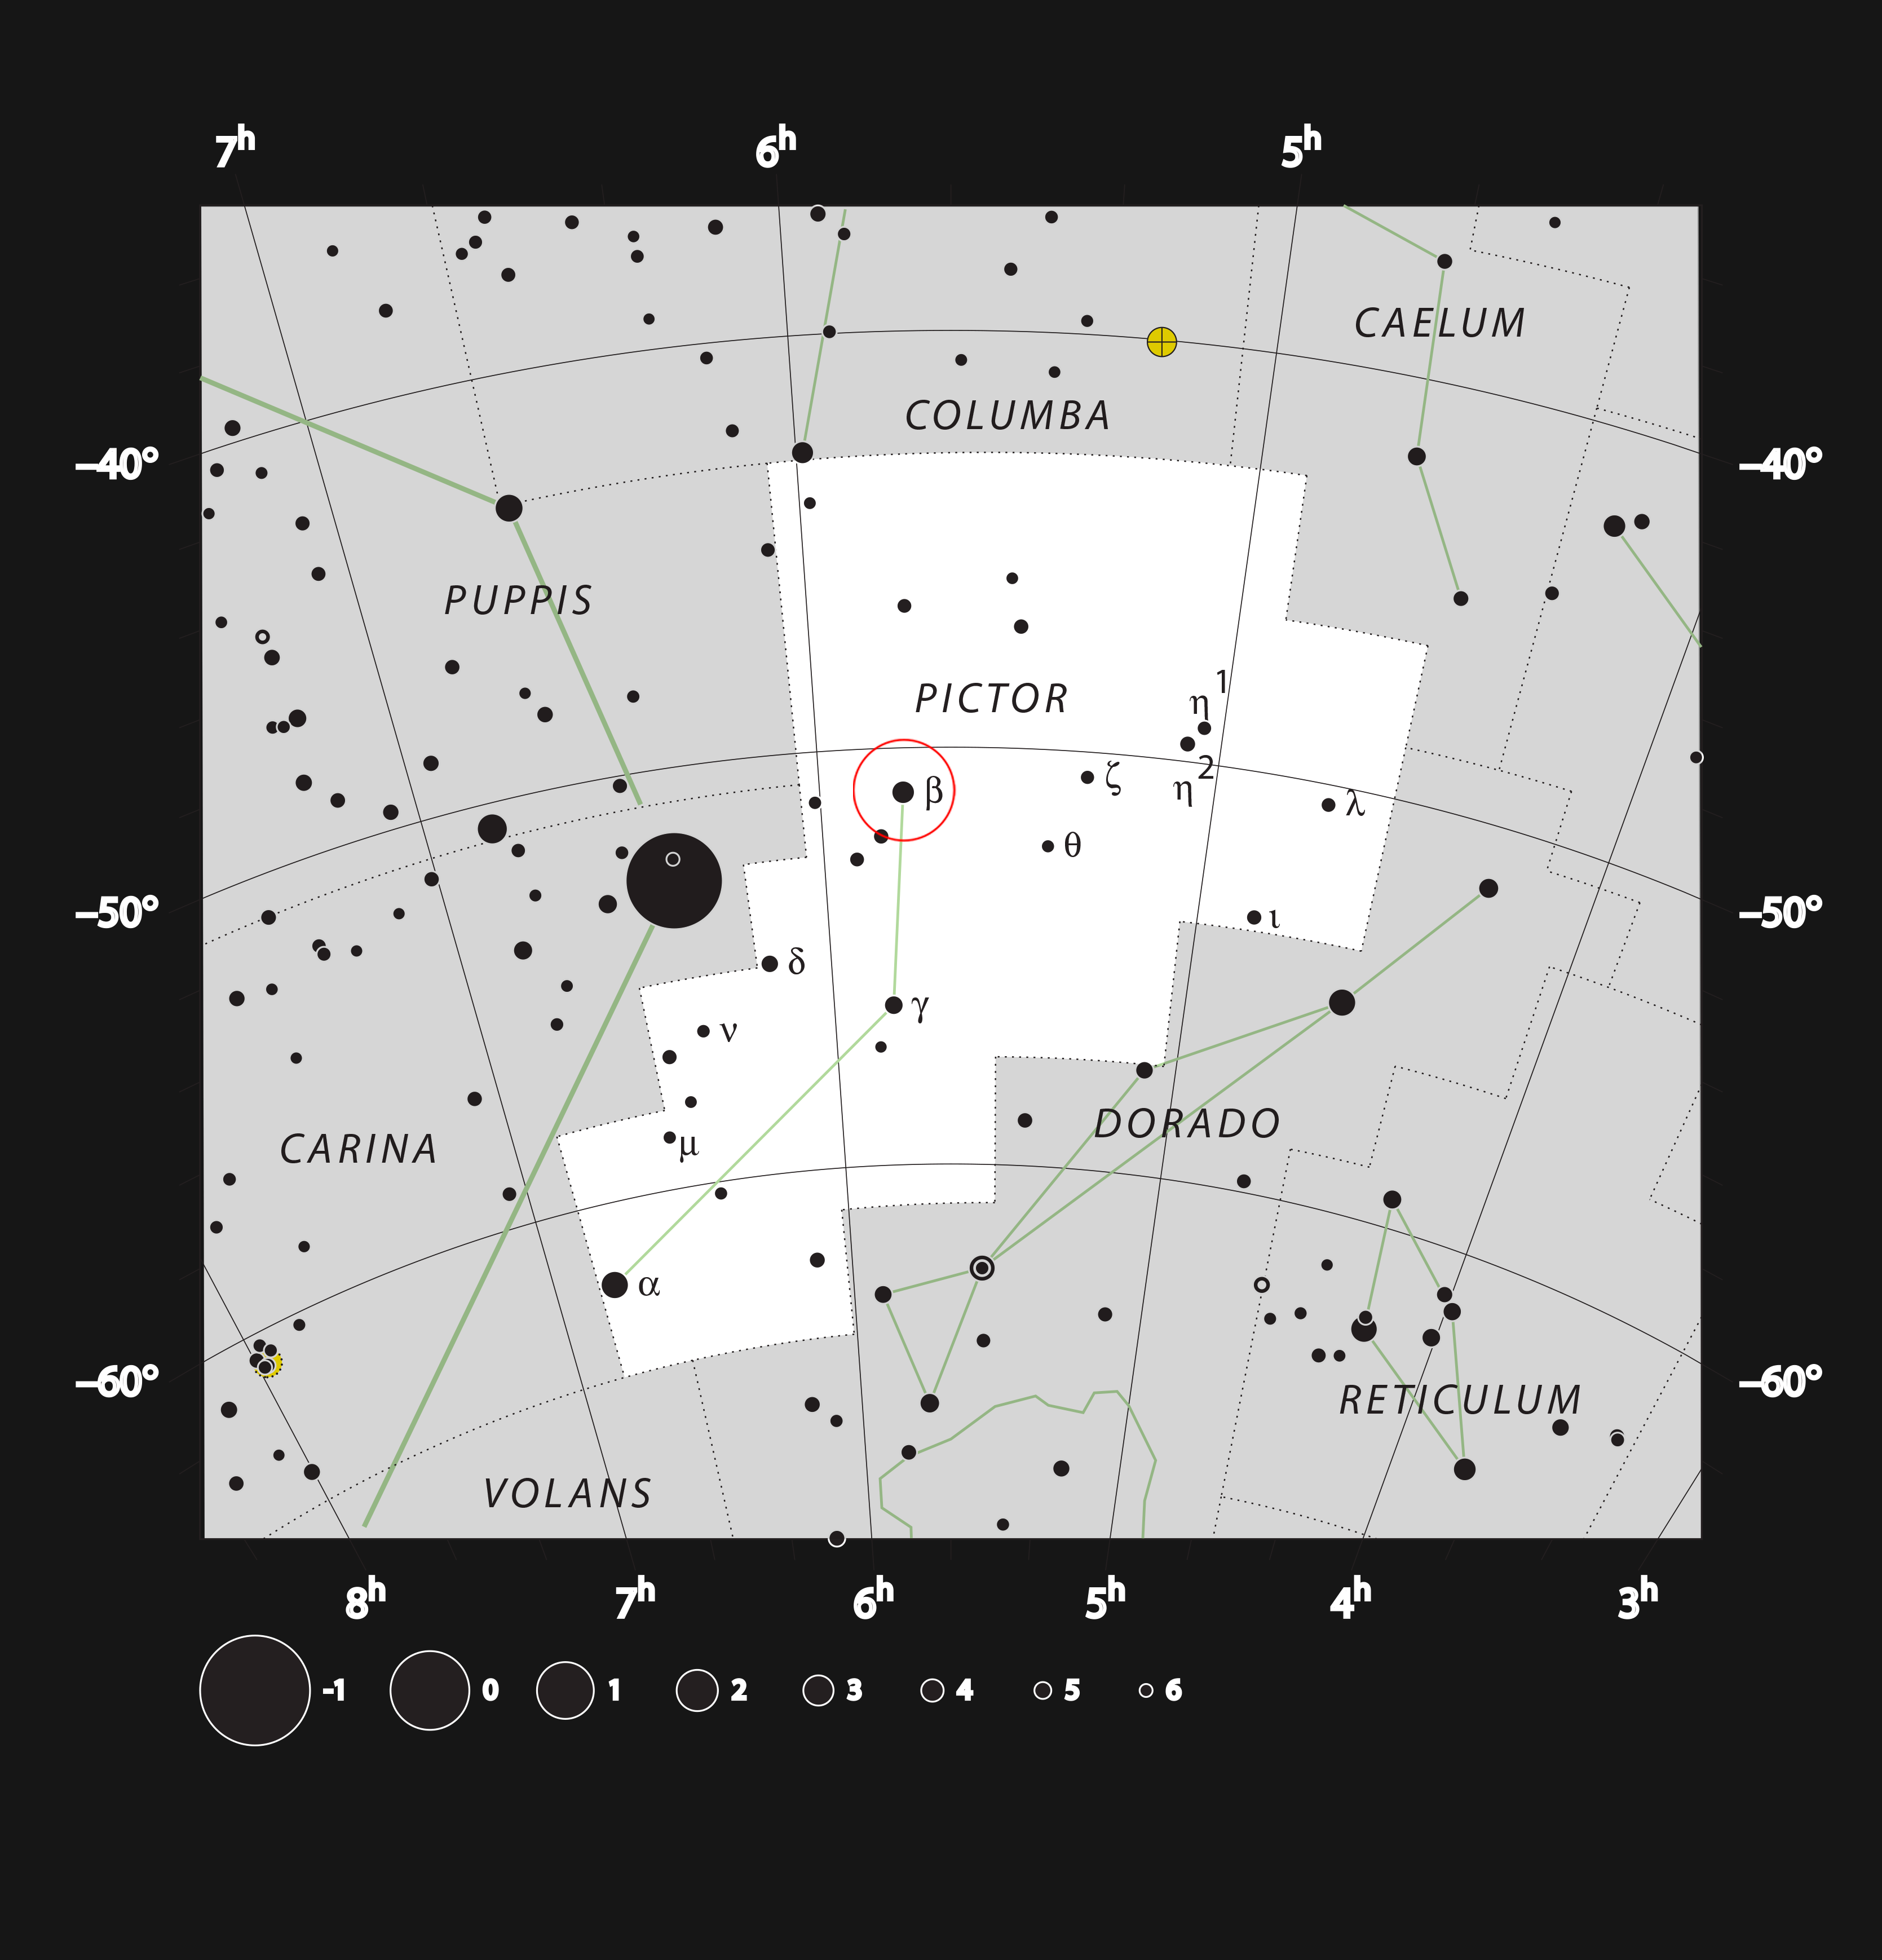

Map of the sky around Beta Pictoris

The position of the star Beta Pictoris is marked with a circle on this chart of the constellation Pictor (The Painter’s Easel). As indicated by its name, this is the second brightest star in its constellation. Together with most of the stars marked on this chart, it can be seen in a dark sky with the unaided eye.

Credit: ESO, IAU and Sky & Telescope